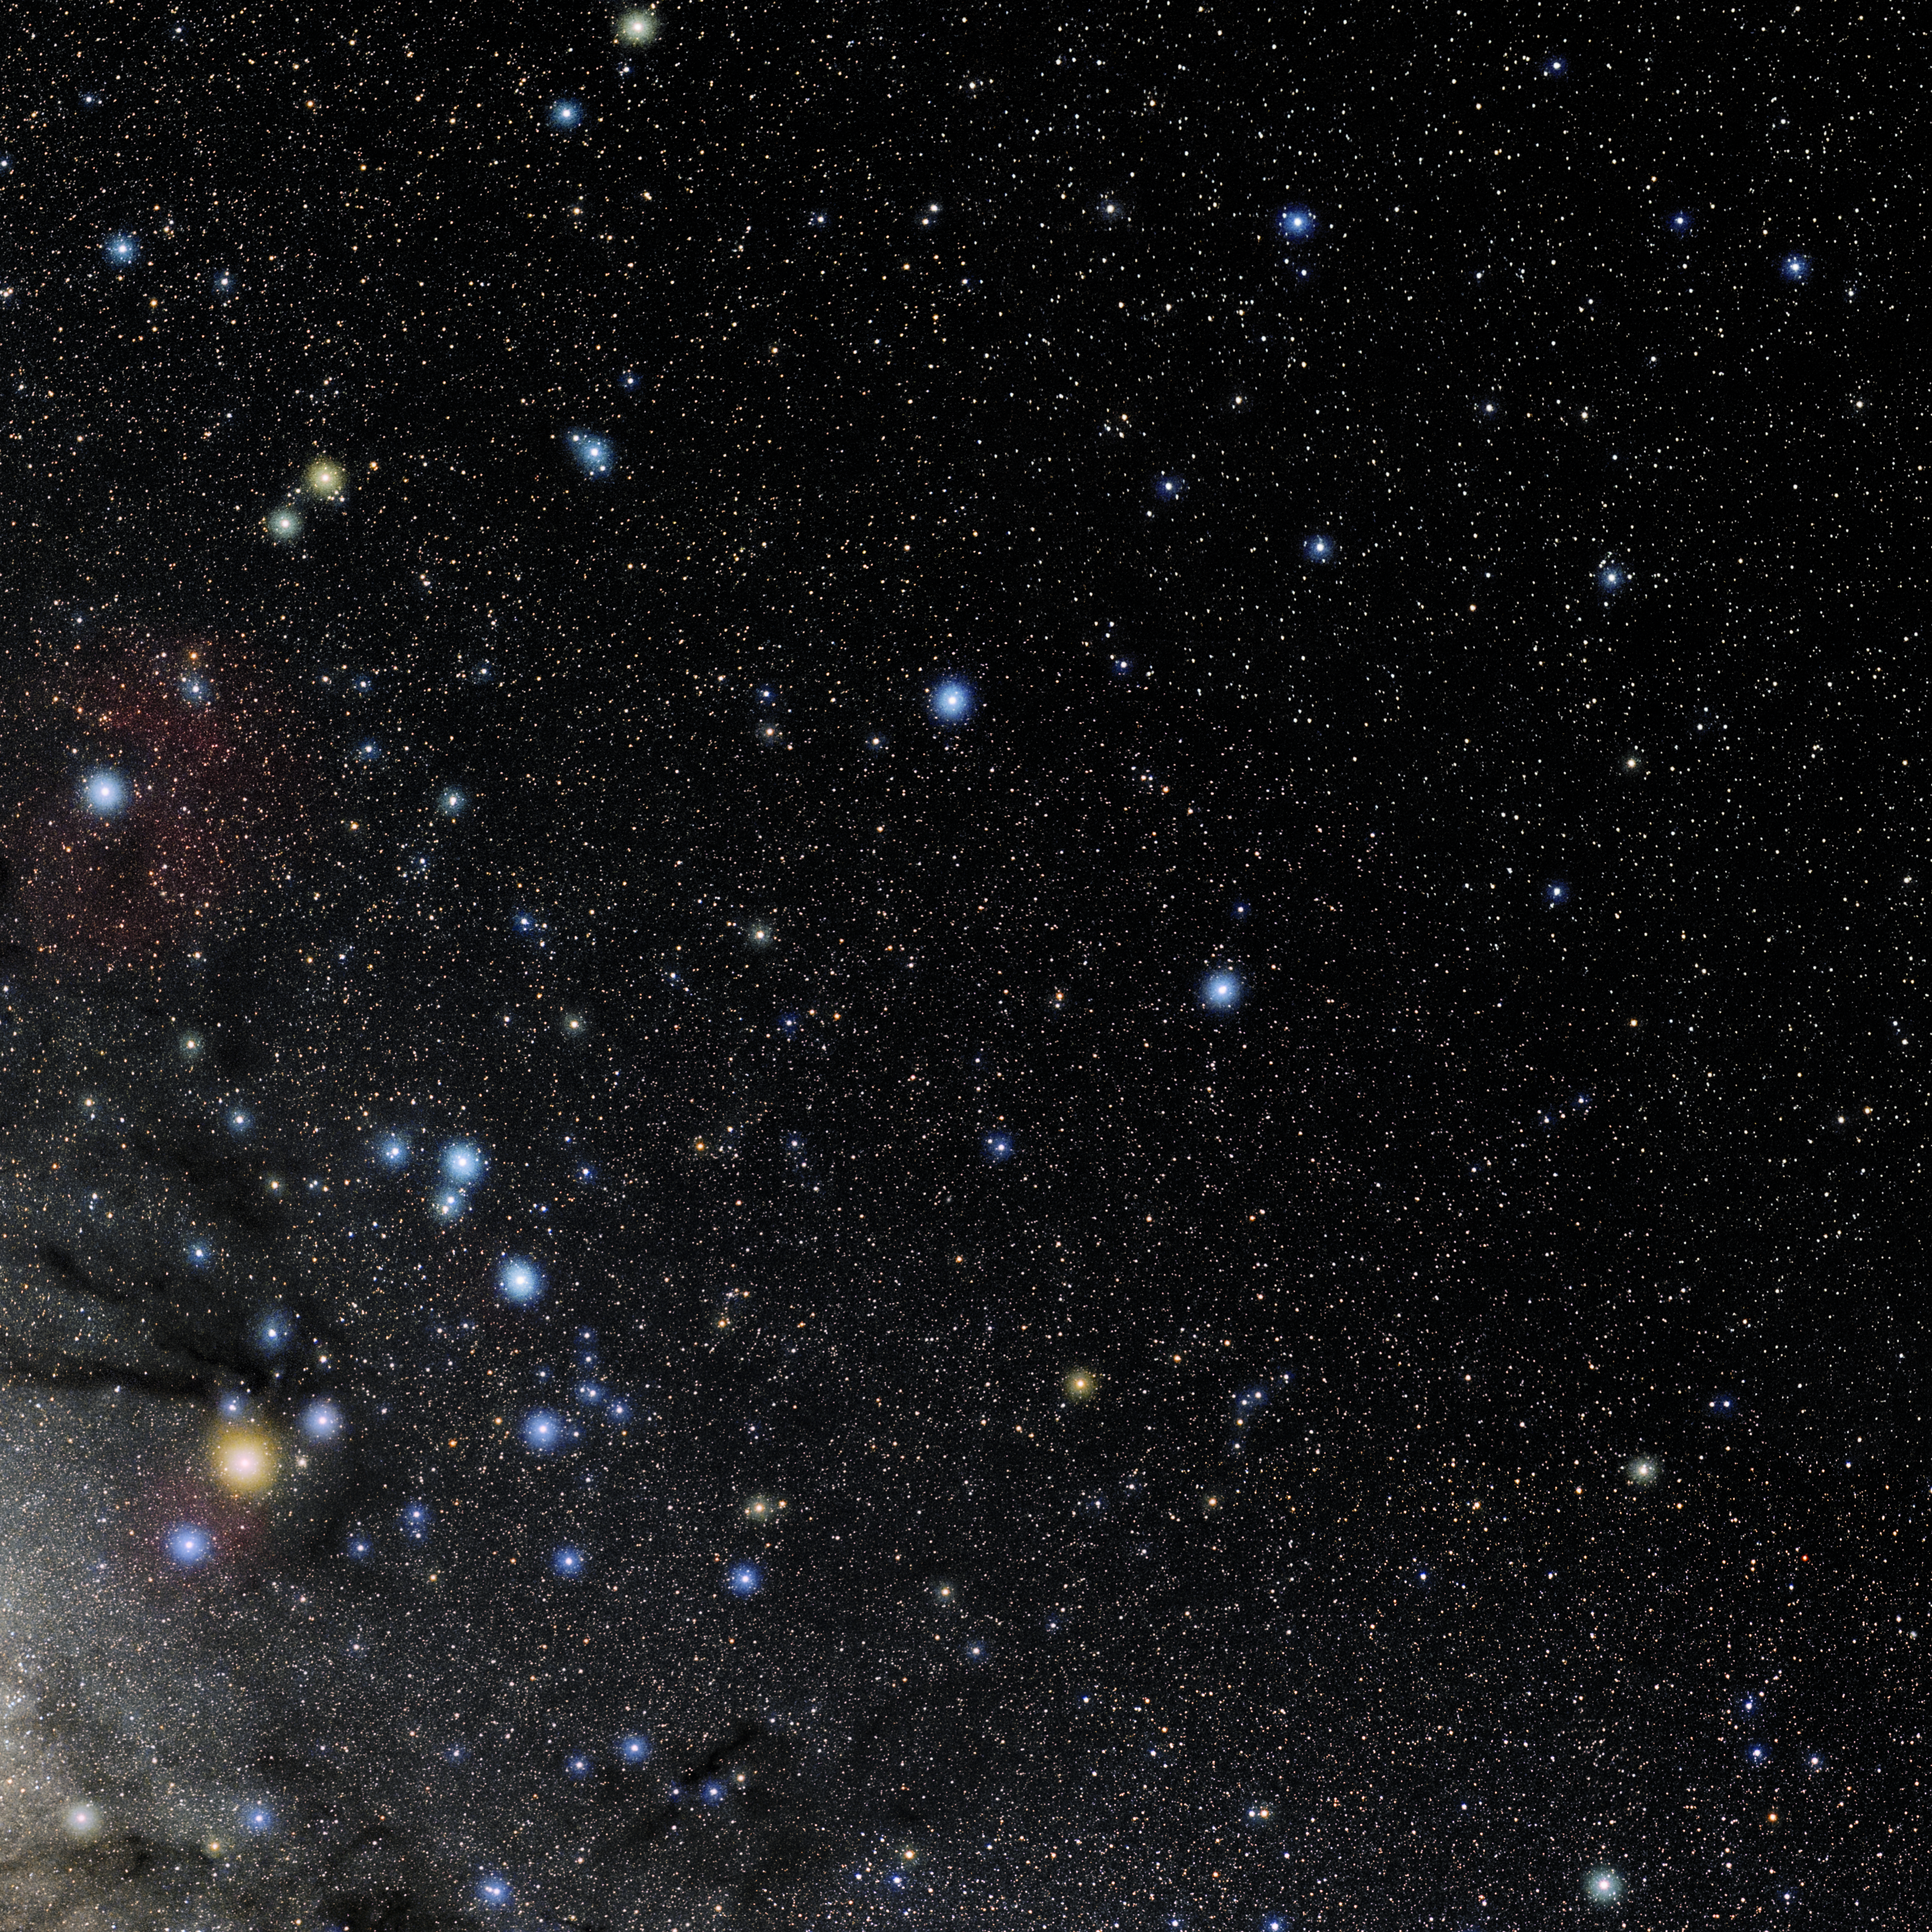

Libra

Photo of the constellation Libra produced by NOIRLab in collaboration with Eckhard Slawik, a German astrophotographer. Here is the annotated version.

Credit: E. Slawik/NOIRLab/NSF/AURA/M. Zamani